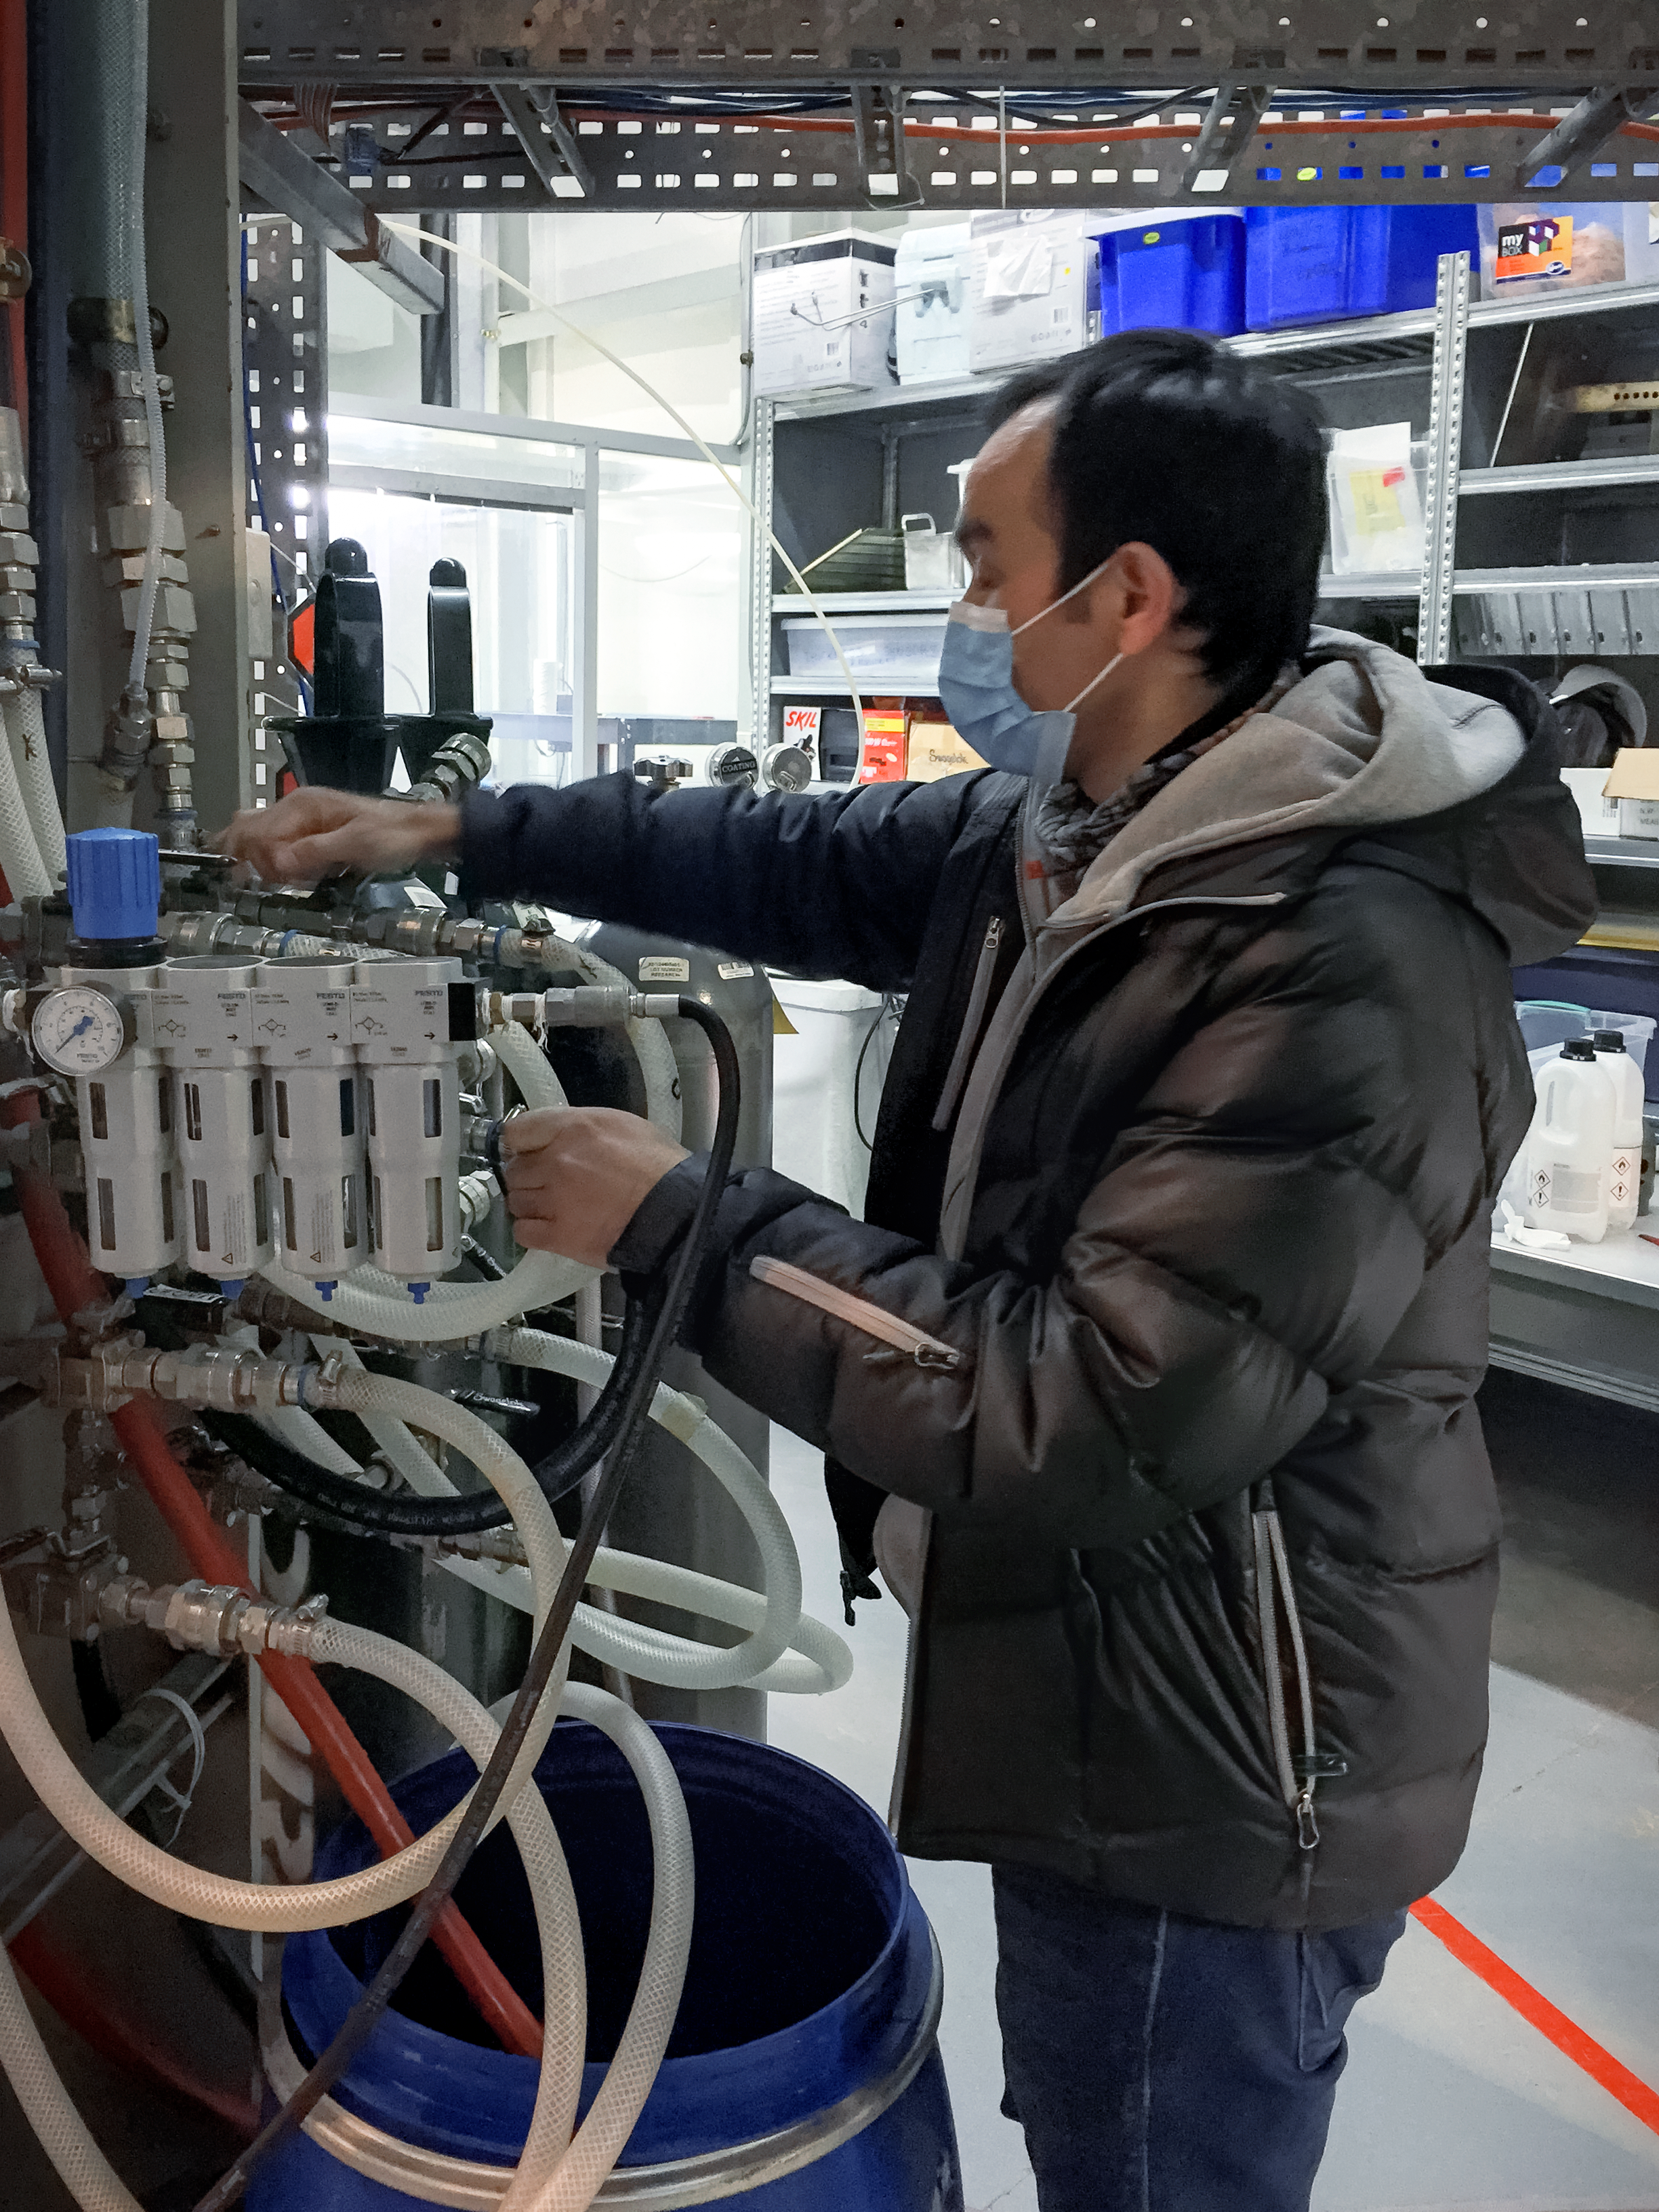

Connecting Cooling Lines

NOIRLab's Optics Engineer Cristian Moreno, is connecting the cooling lines of one of the magnetrons of the Gemini South telescope coating chamber, during a regular maintenance process.

Credit: NOIRLab/NSF/AURA/M. Paredes